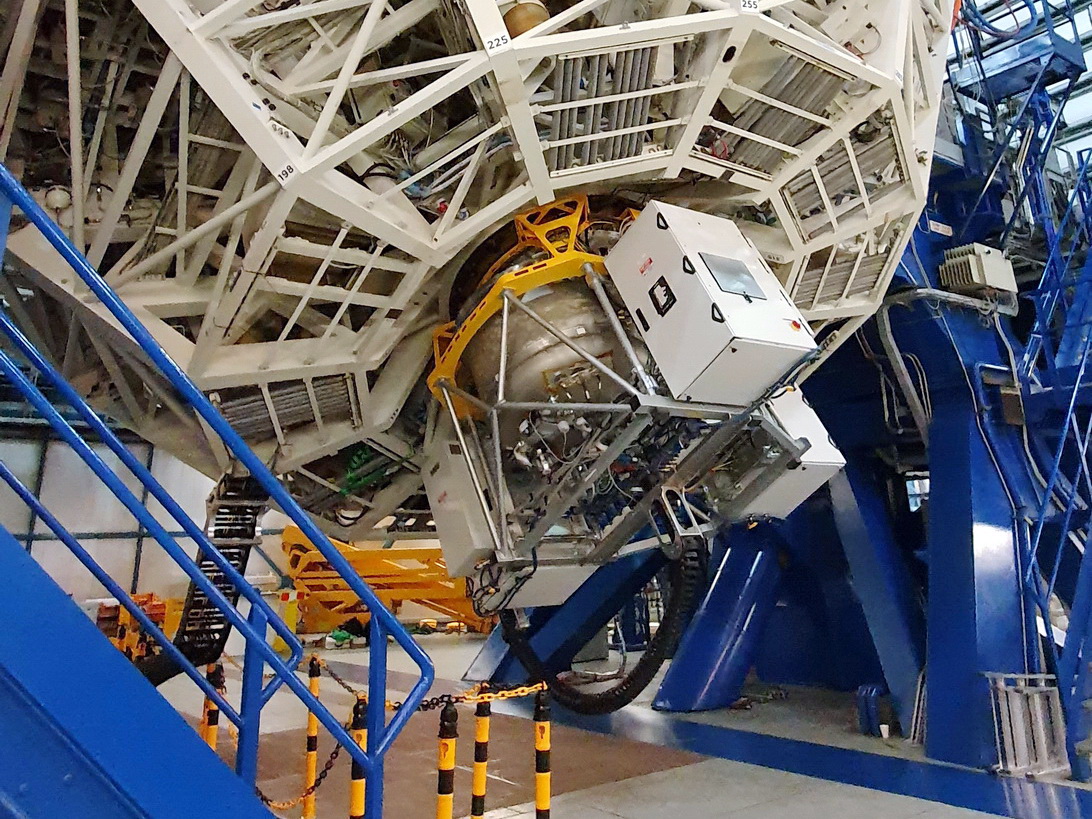

ERIS

ERIS (Enhanced Resolution Imager and Spectrograph) is an instrument used on the Very Large Telescope.

Credit: Ric Davies